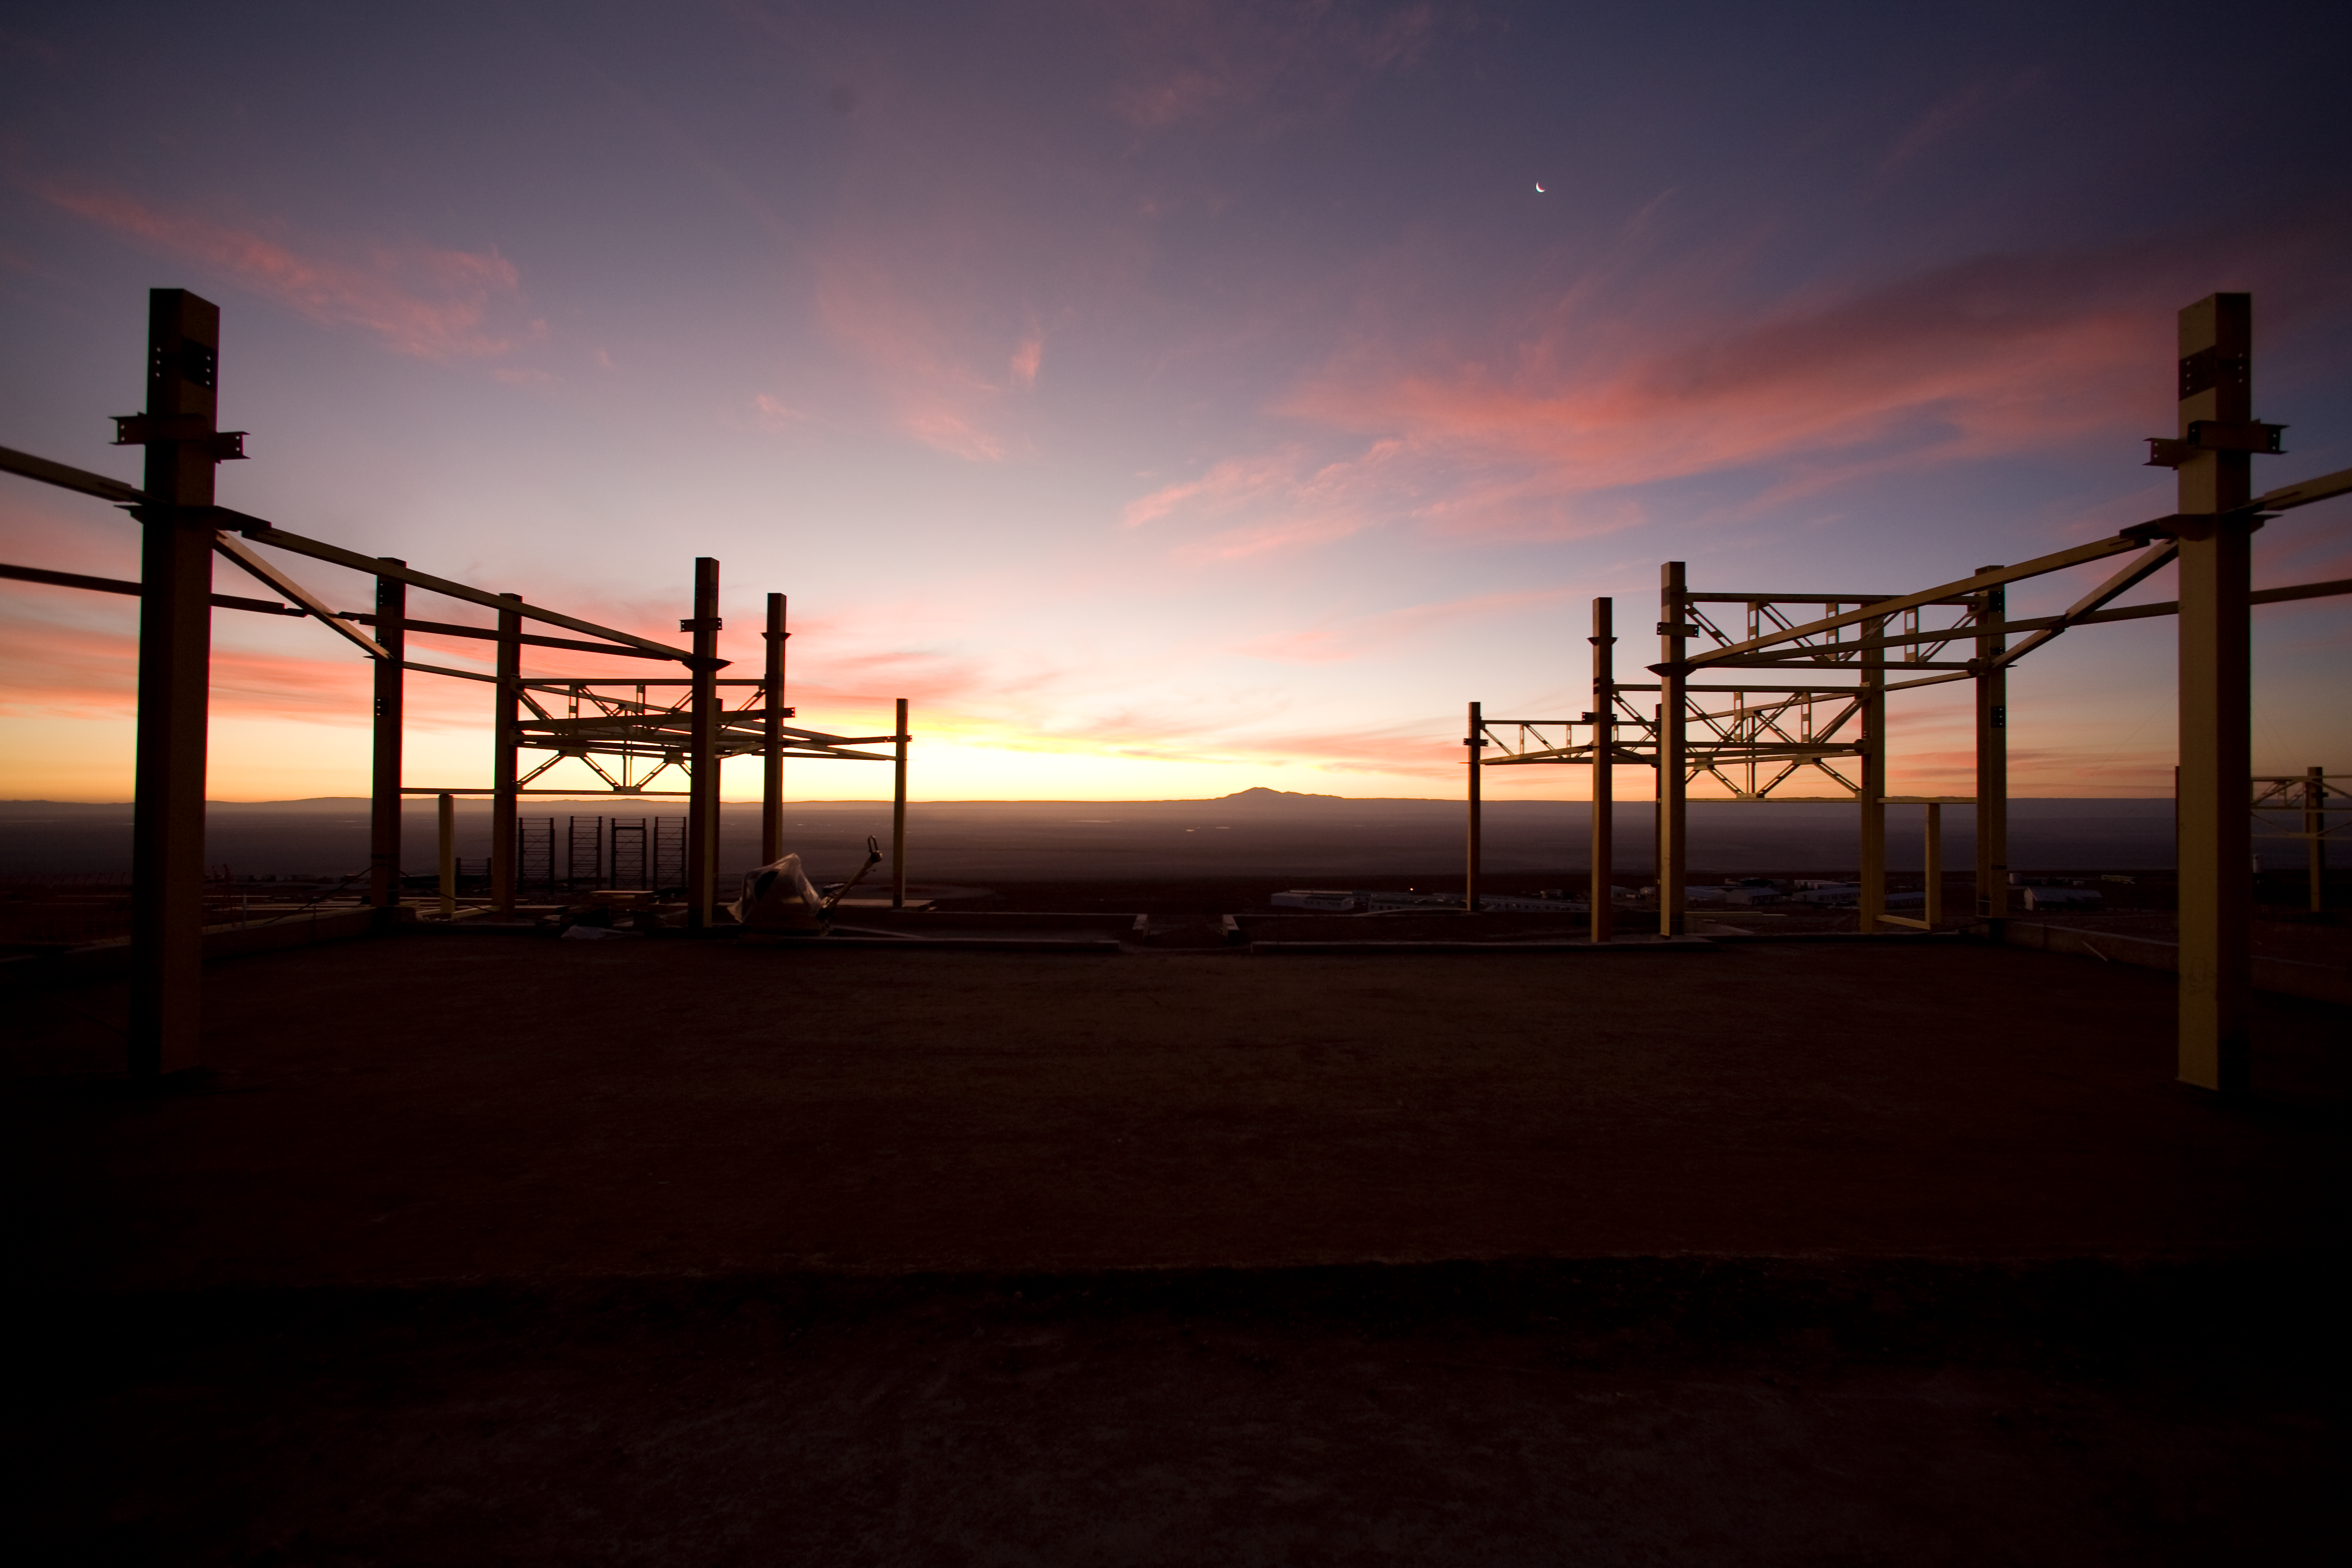

Construction of the OSF

Evening view from within the steel structure of the Operations Support Facility (OSF) during construction phase in January 2007.

Credit: ALMA (ESO/NAOJ/NRAO)